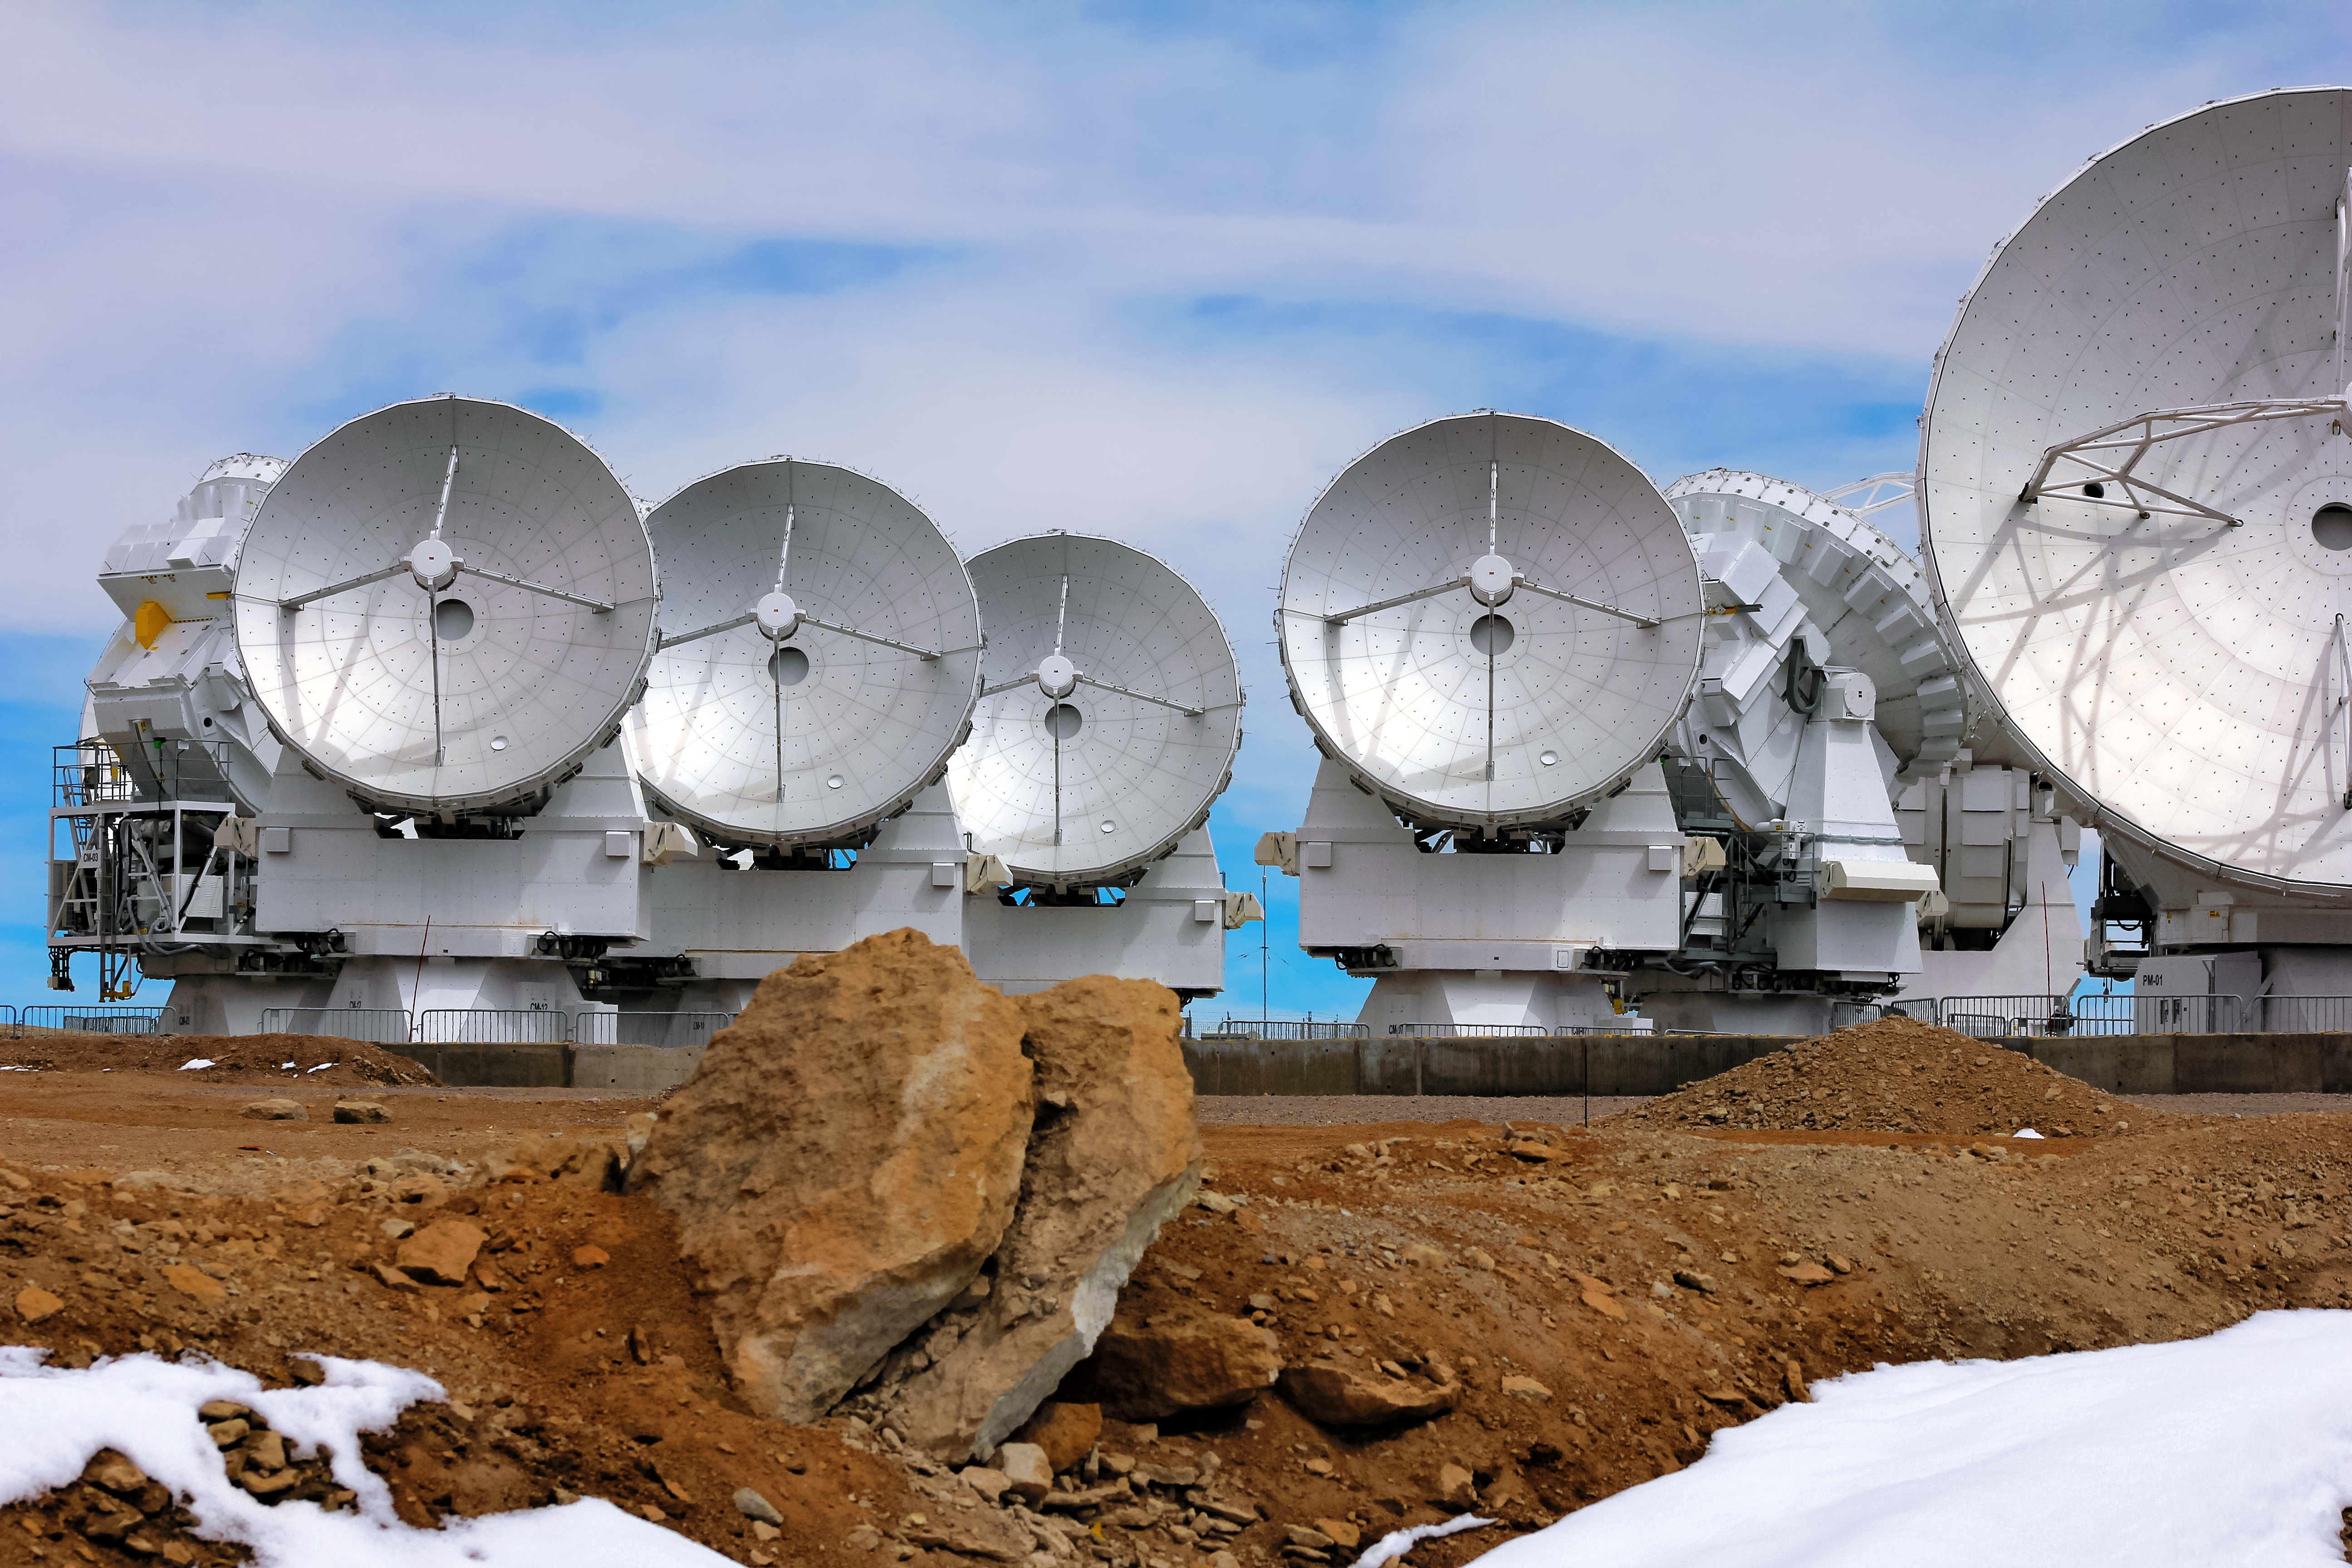

ALMA and the arid Atacama Desert

The smooth, glossy dishes of these Atacama Large Millimeter/submillimeter Array (ALMA) radio telescopes contrast with the rugged, arid terrain of the Atacama Desert in northern Chile, where the facility is located.

Credit: D. Schreiner and S. Degezelle/ESO